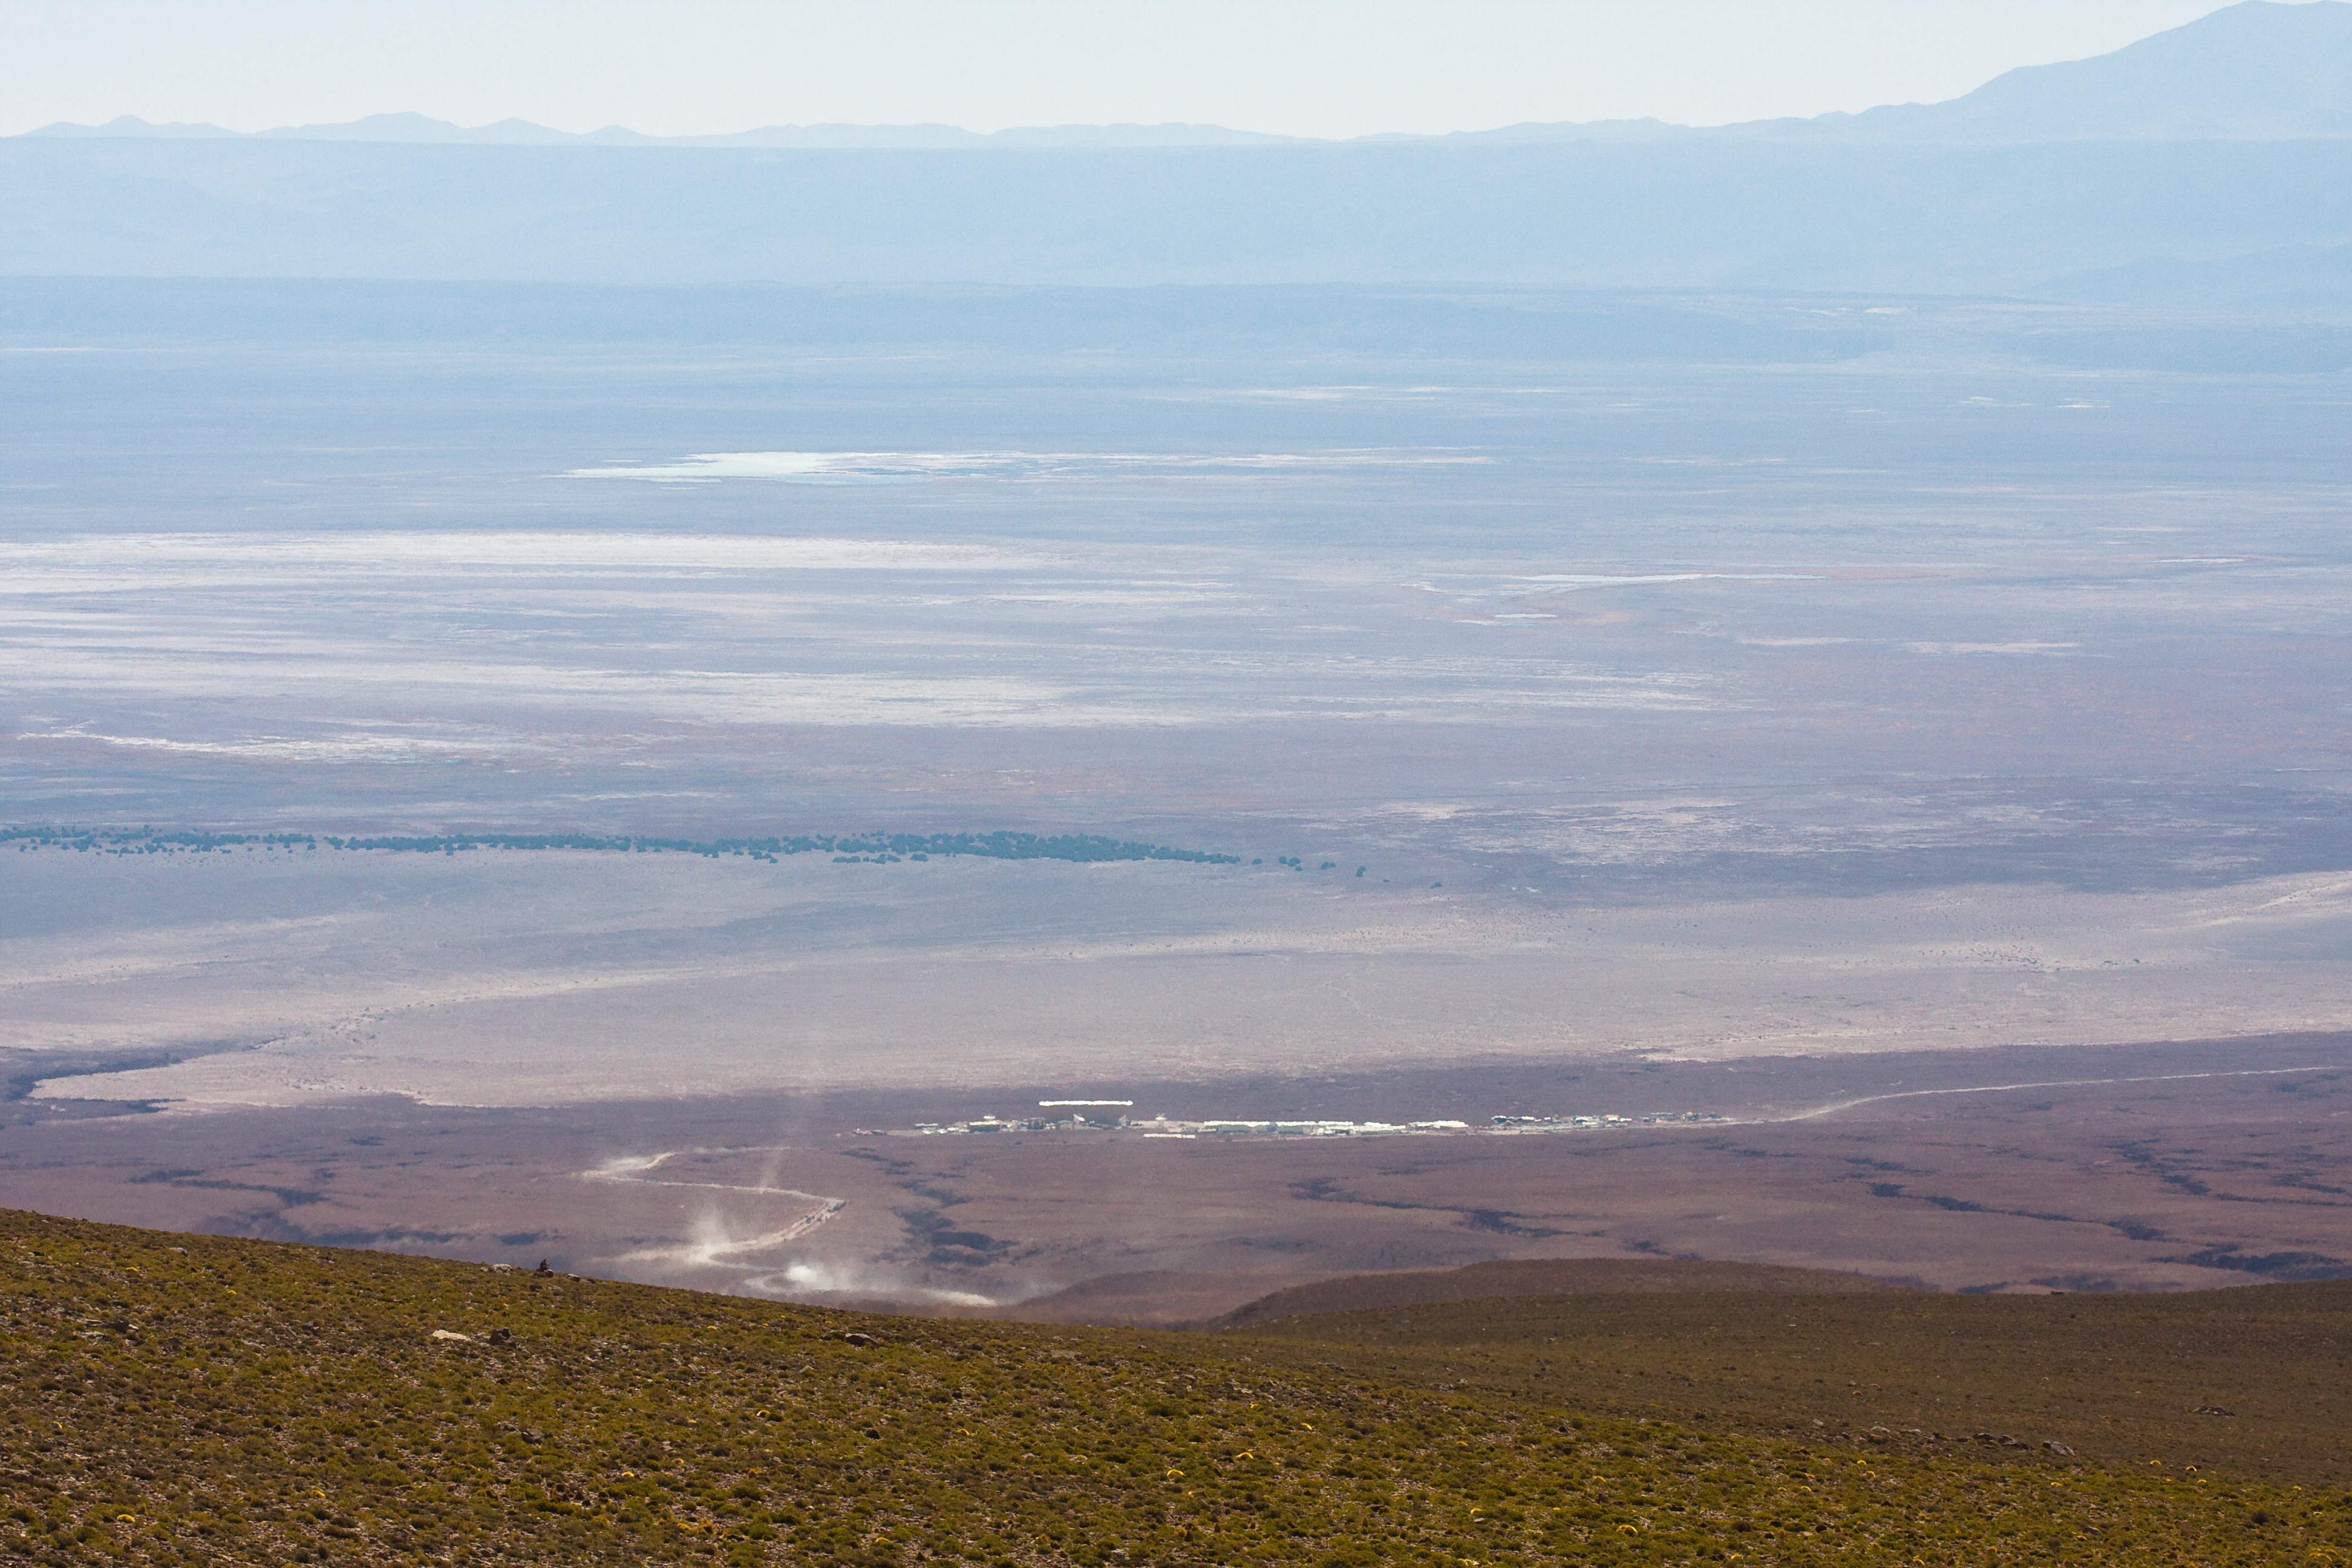

A view of the ALMA OSF from above

A view of the ALMA (Atacama Large Millimeter/submillimeter Array) Operations Support Facility (OSF) in Chile from higher ground. ALMA is the largest ground-based astronomy project in existence, and will be comprised of a giant array of 12-m submillimetre quality antennas, with baselines of several kilometres. An additional, compact array of 7-m and 12-m antennas will complement the main array. Construction of ALMA started in 2003 and will be completed in 2012. The ALMA project is an international collaboration between Europe, East Asia and North America in cooperation with the Republic of Chile.

Credit: H. Sommer/ALMA (ESO/NAOJ/NRAO)